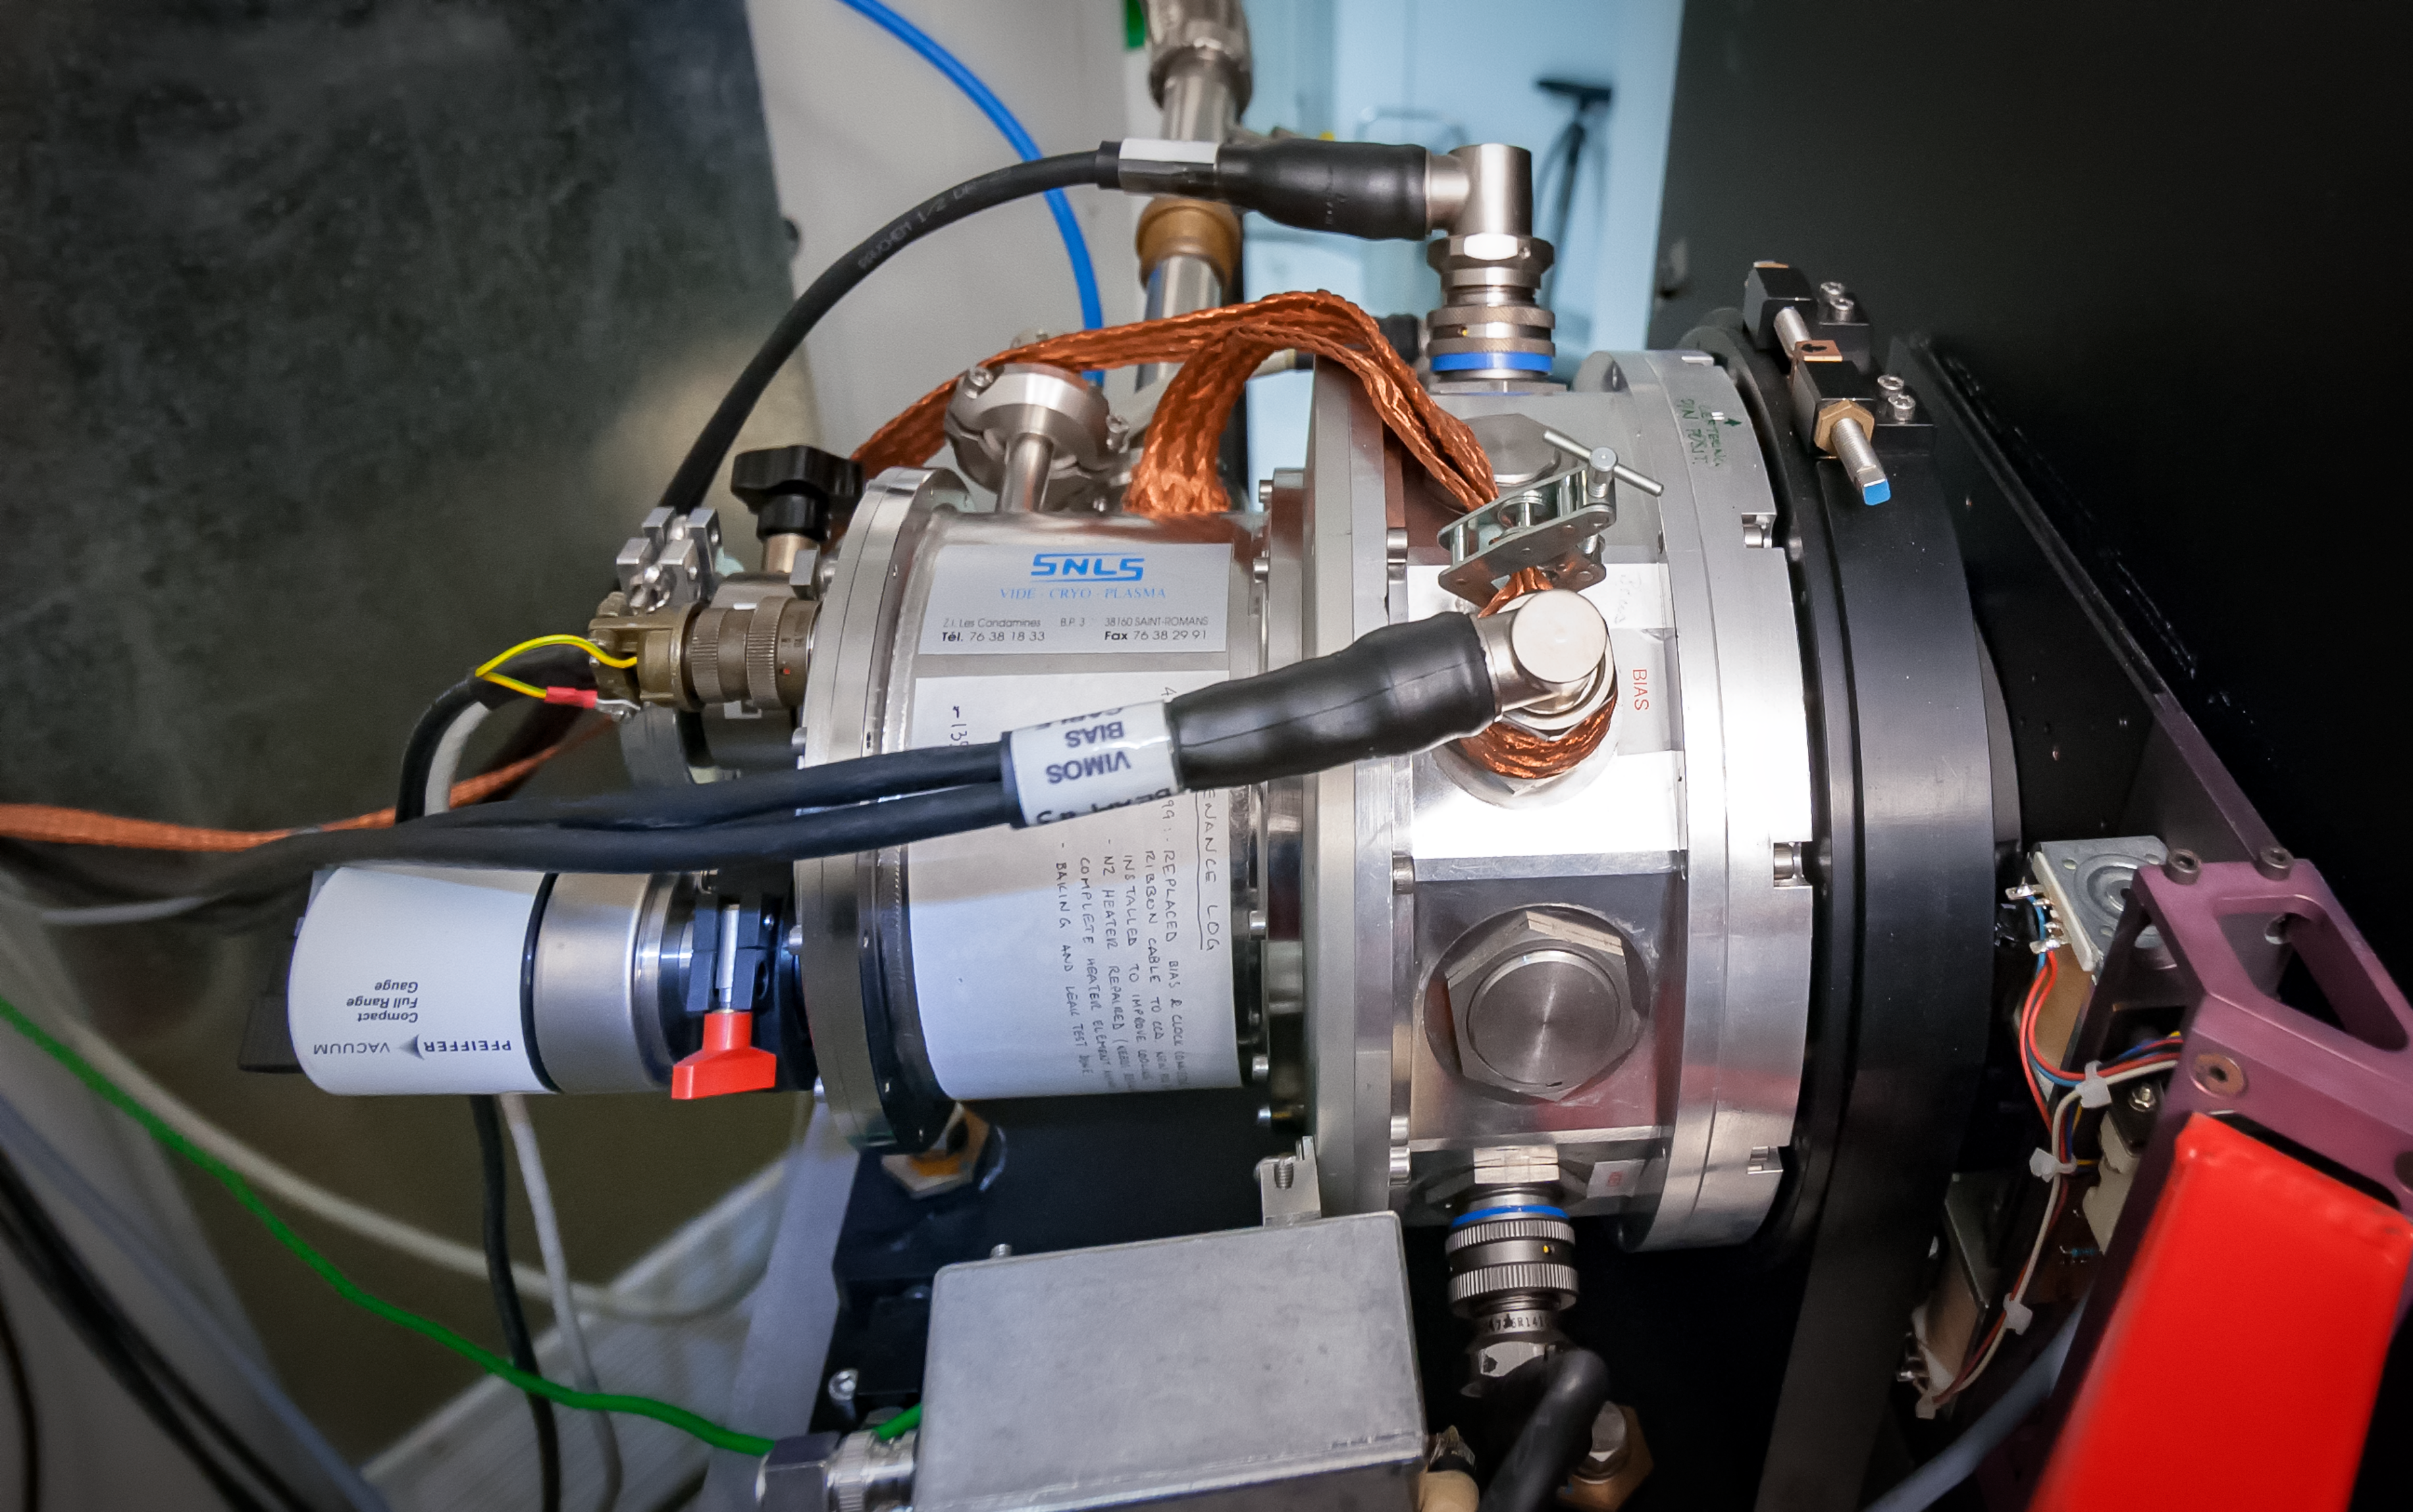

FEROS instrument

The Fiber-fed Extended Range Optical Spectrograph (FEROS) was originally installed on the ESO 1.52-metre telescope in 1998. After this telescope was decommissioned, FEROS was moved to the MPG/ESO 2.2-metre telescope, where it had first light in 2002.

Credit: ESO